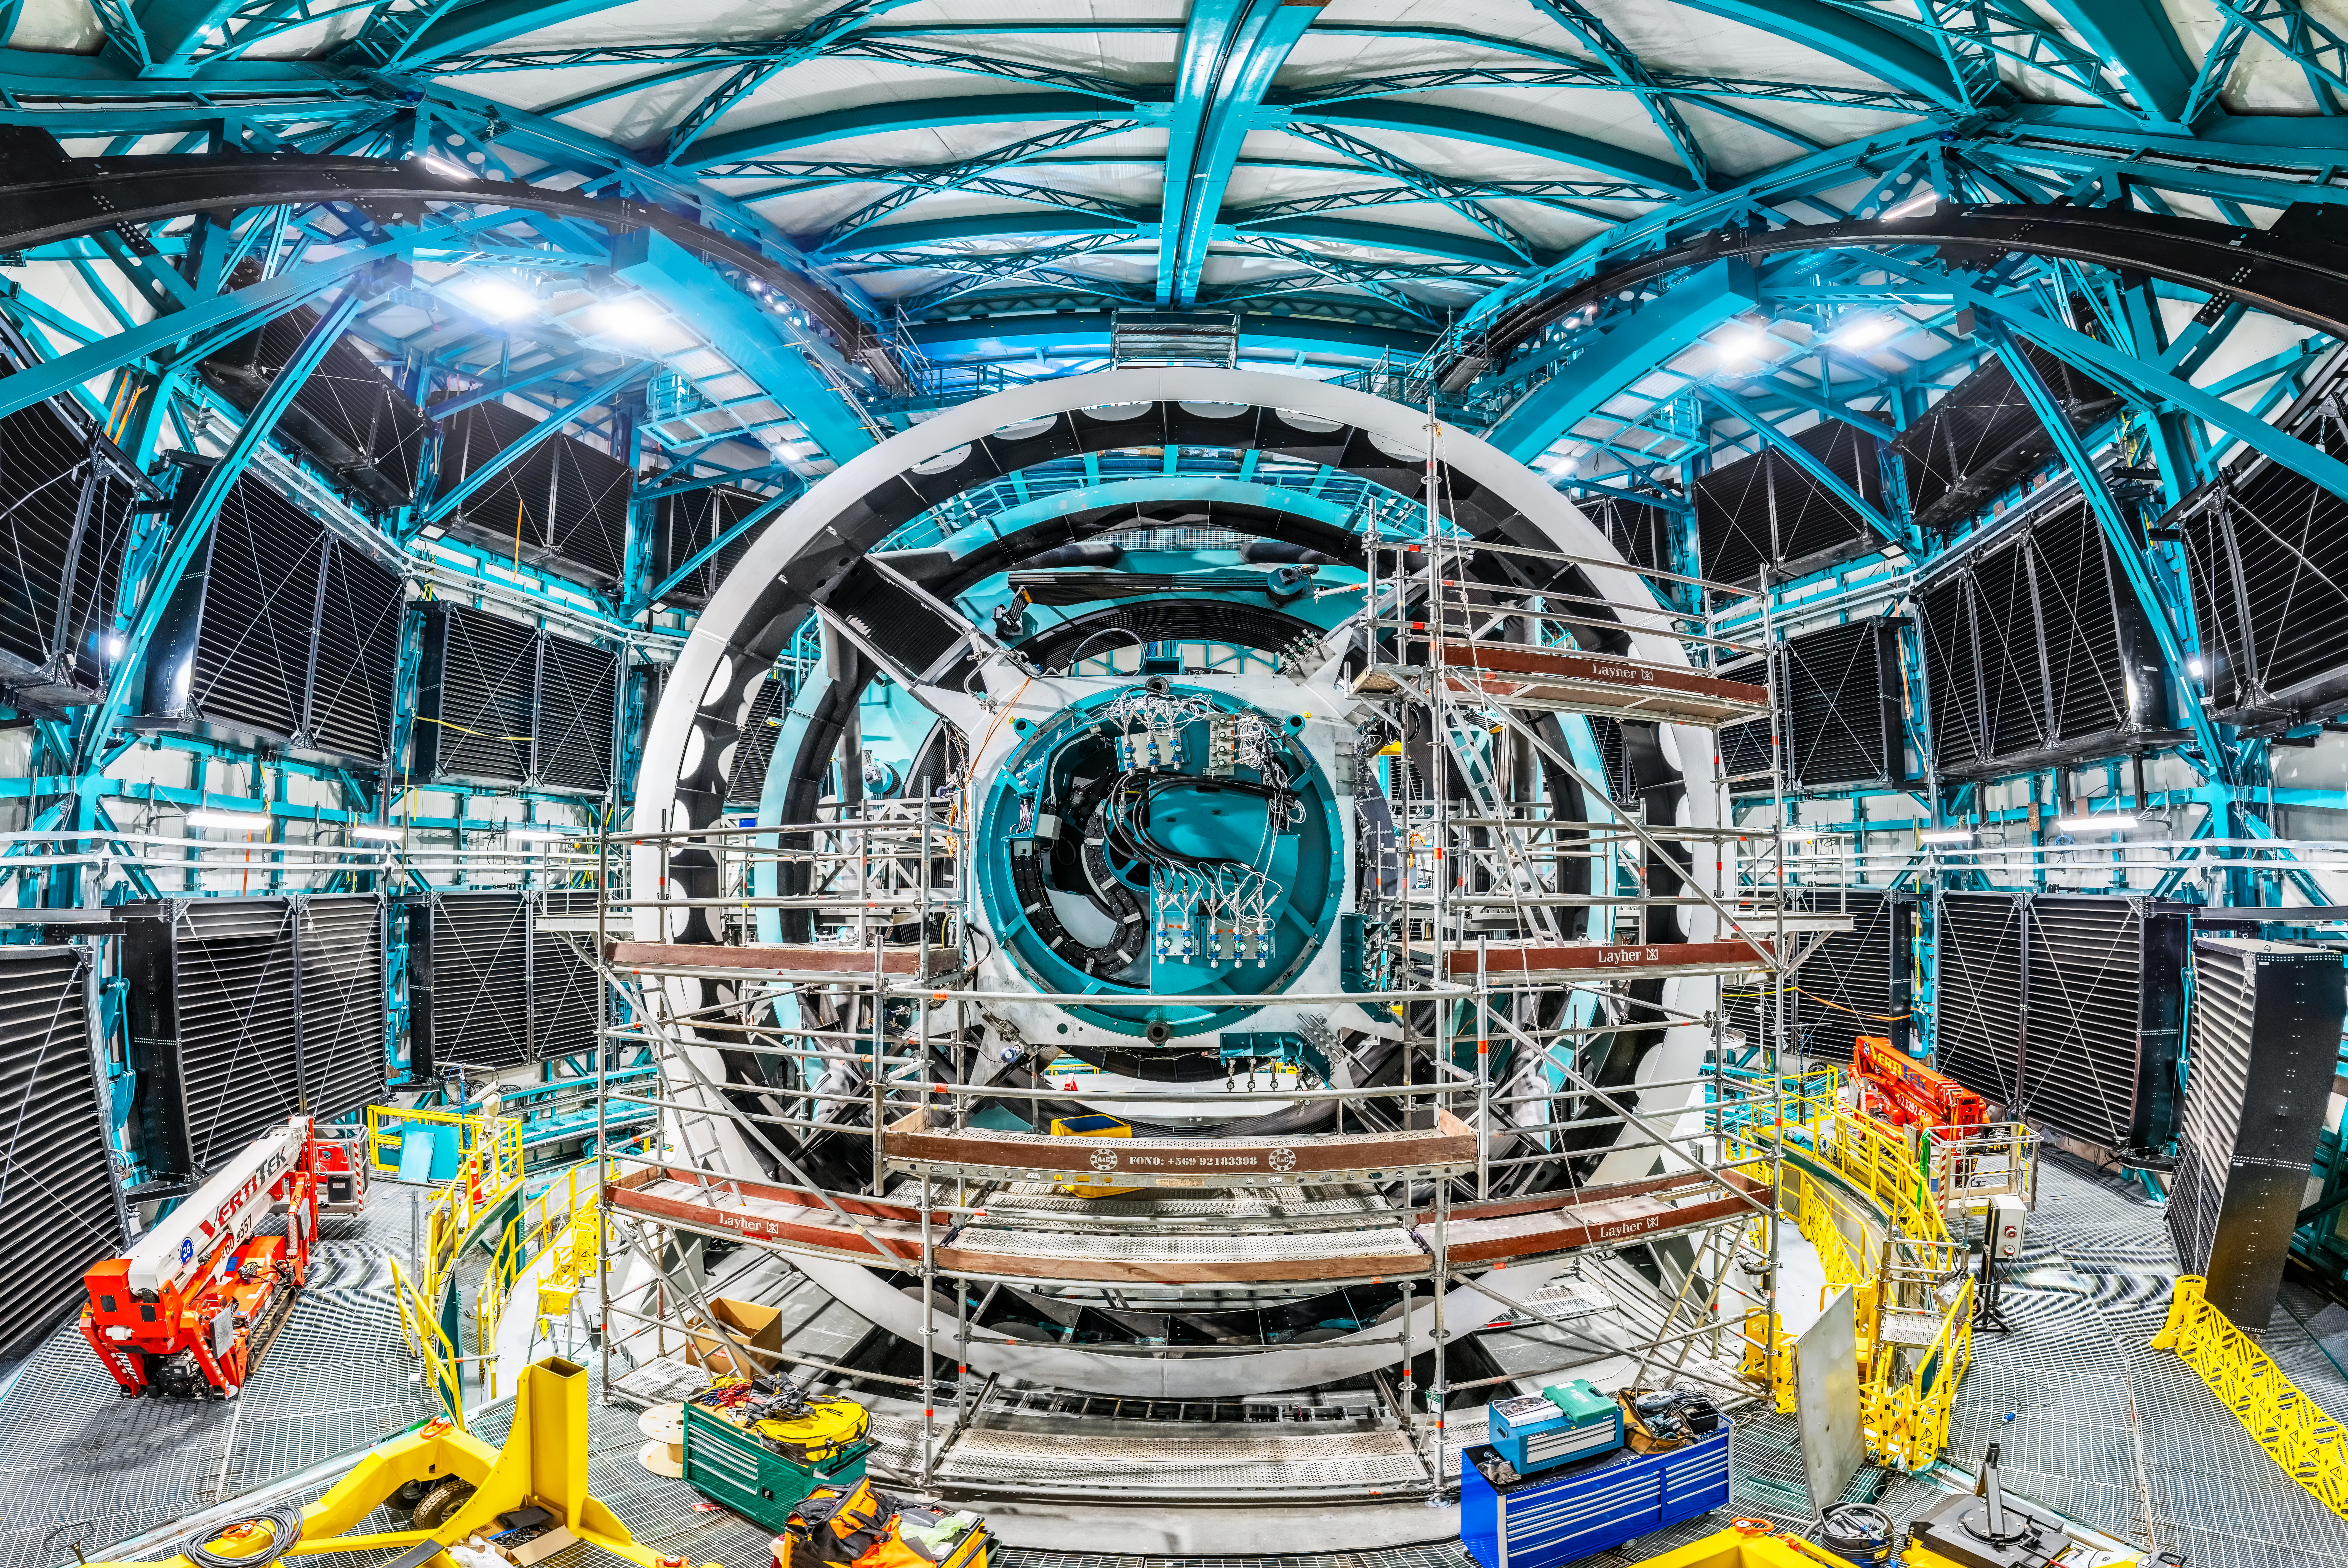

Inside the Vera C. Rubin Observatory

Rubin Observatory telescope under construction

Credit: Olivier Bonin/SLAC National Accelerator Laboratory